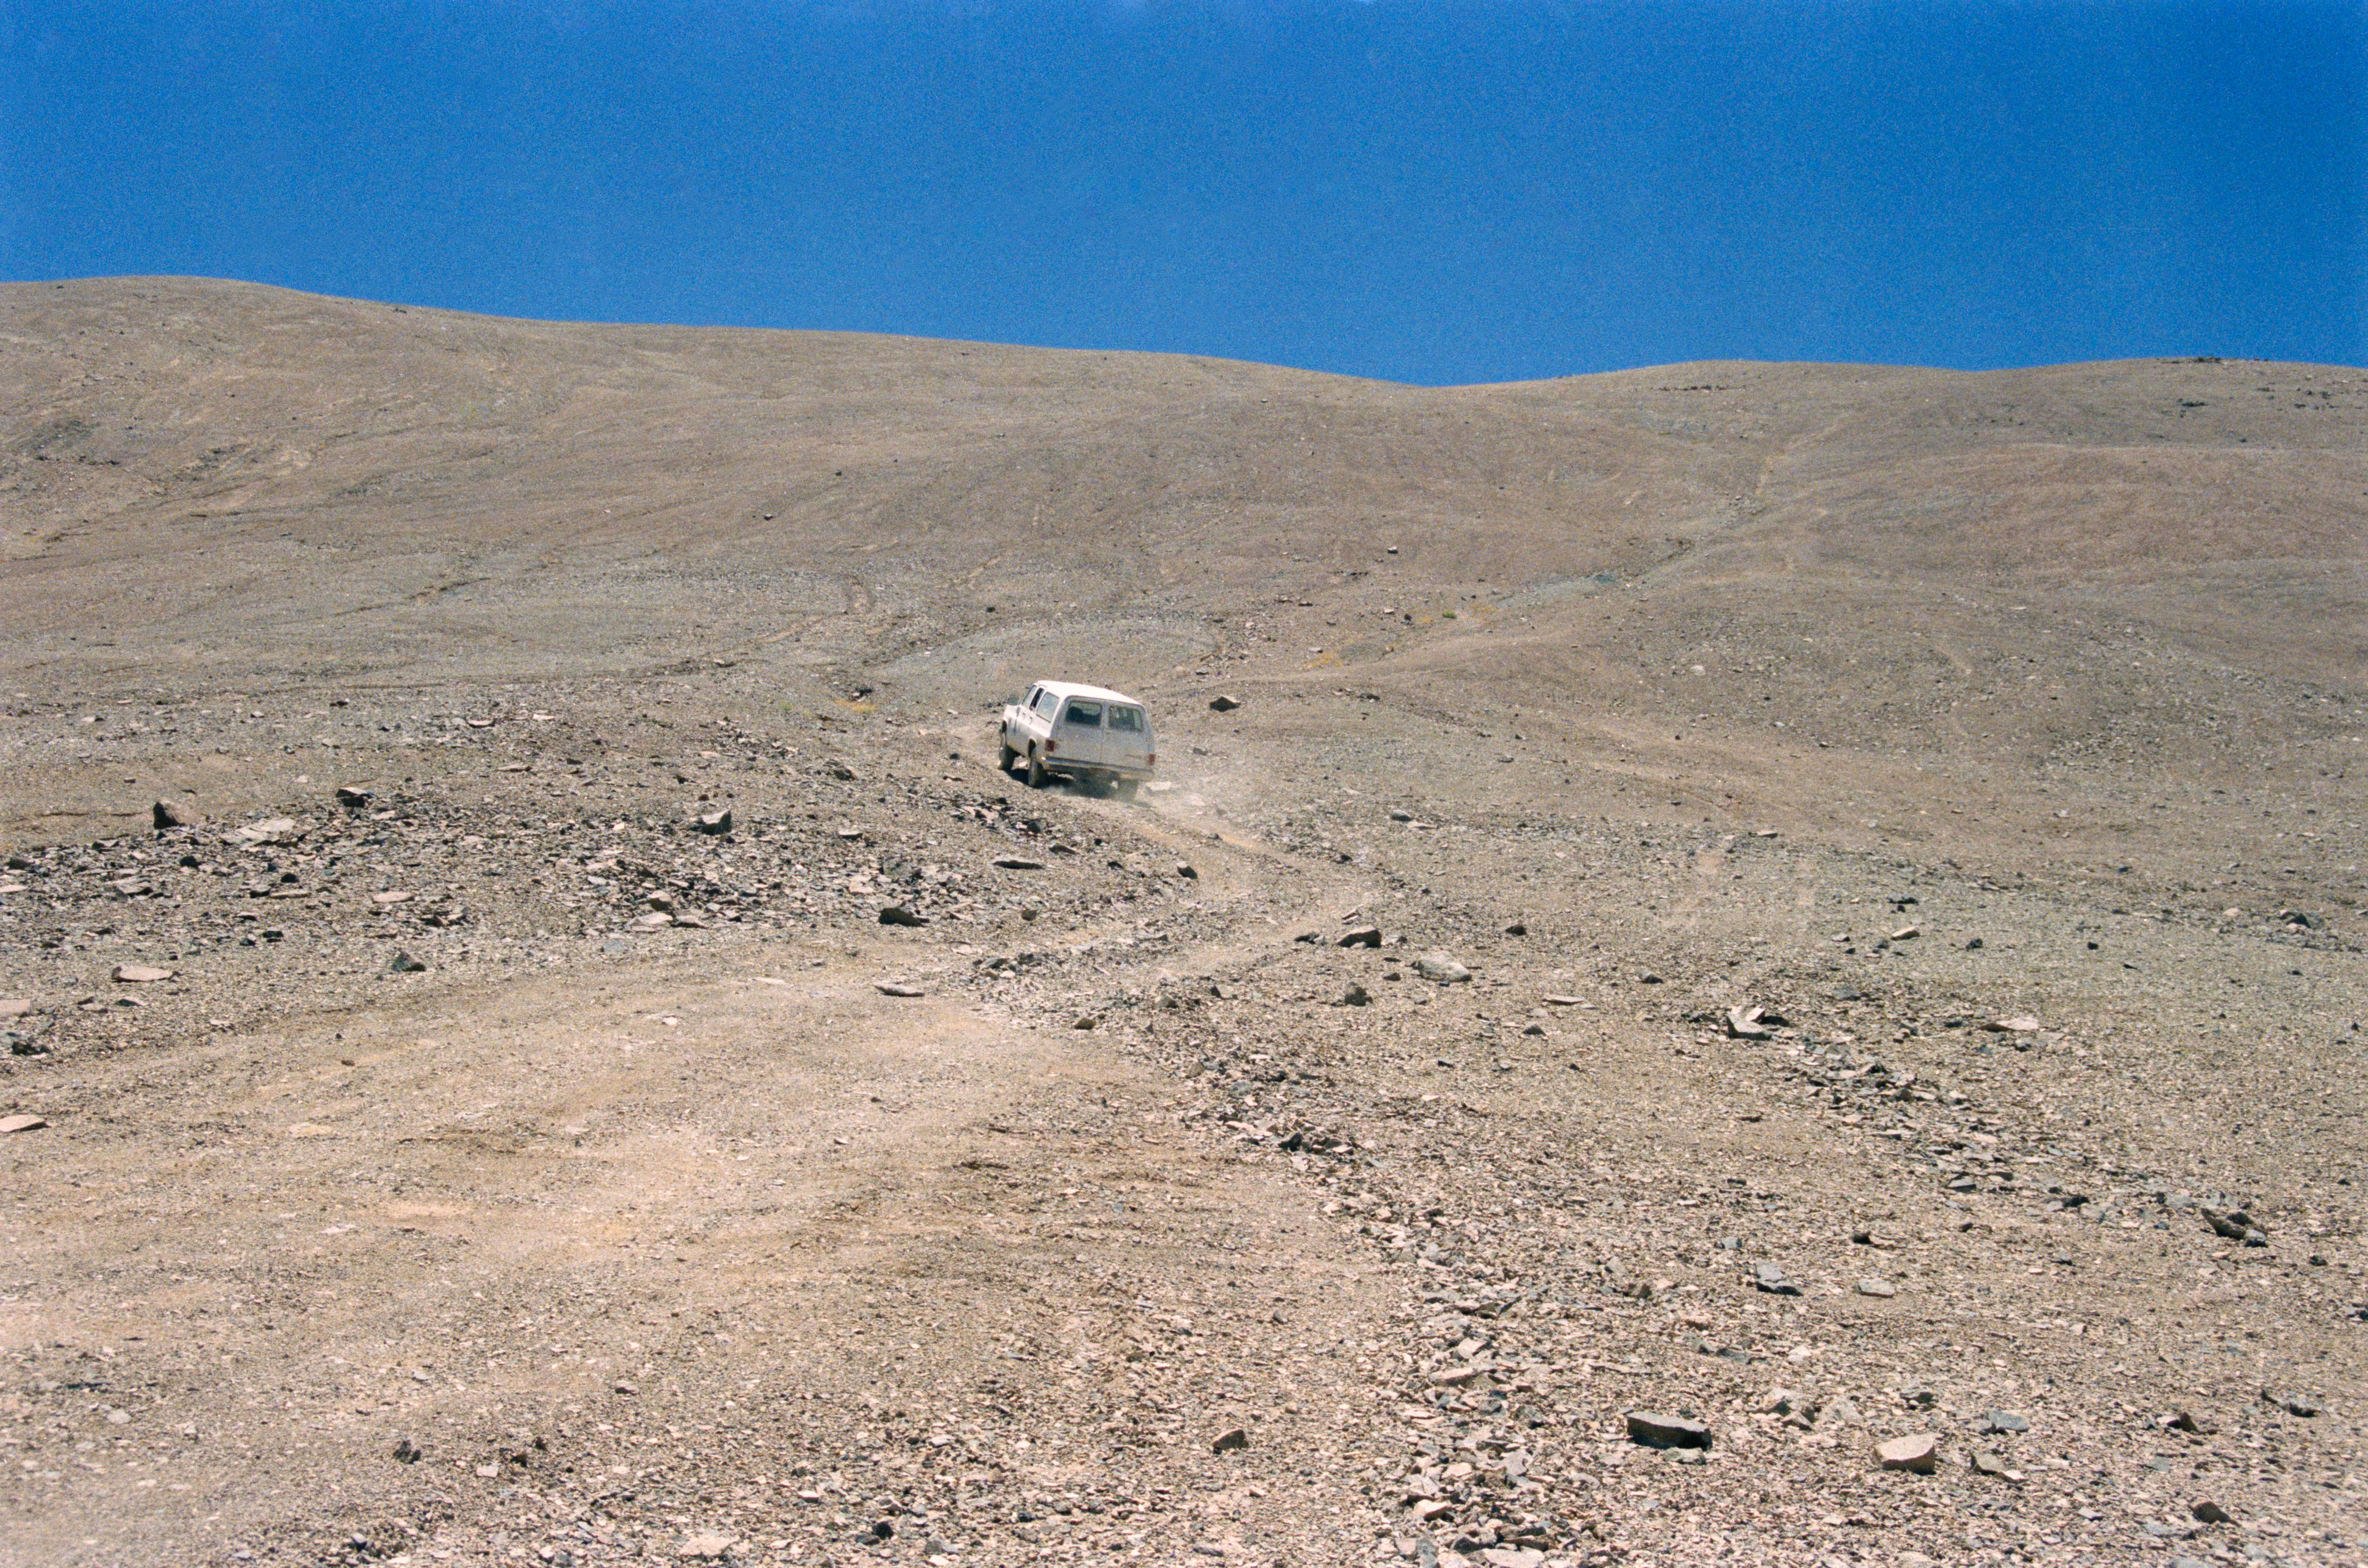

VLT site testing

Going up hill towards Cerro Armazones during the site testing for the VLT around 1987.

Credit: ESO/H-E. Schuster